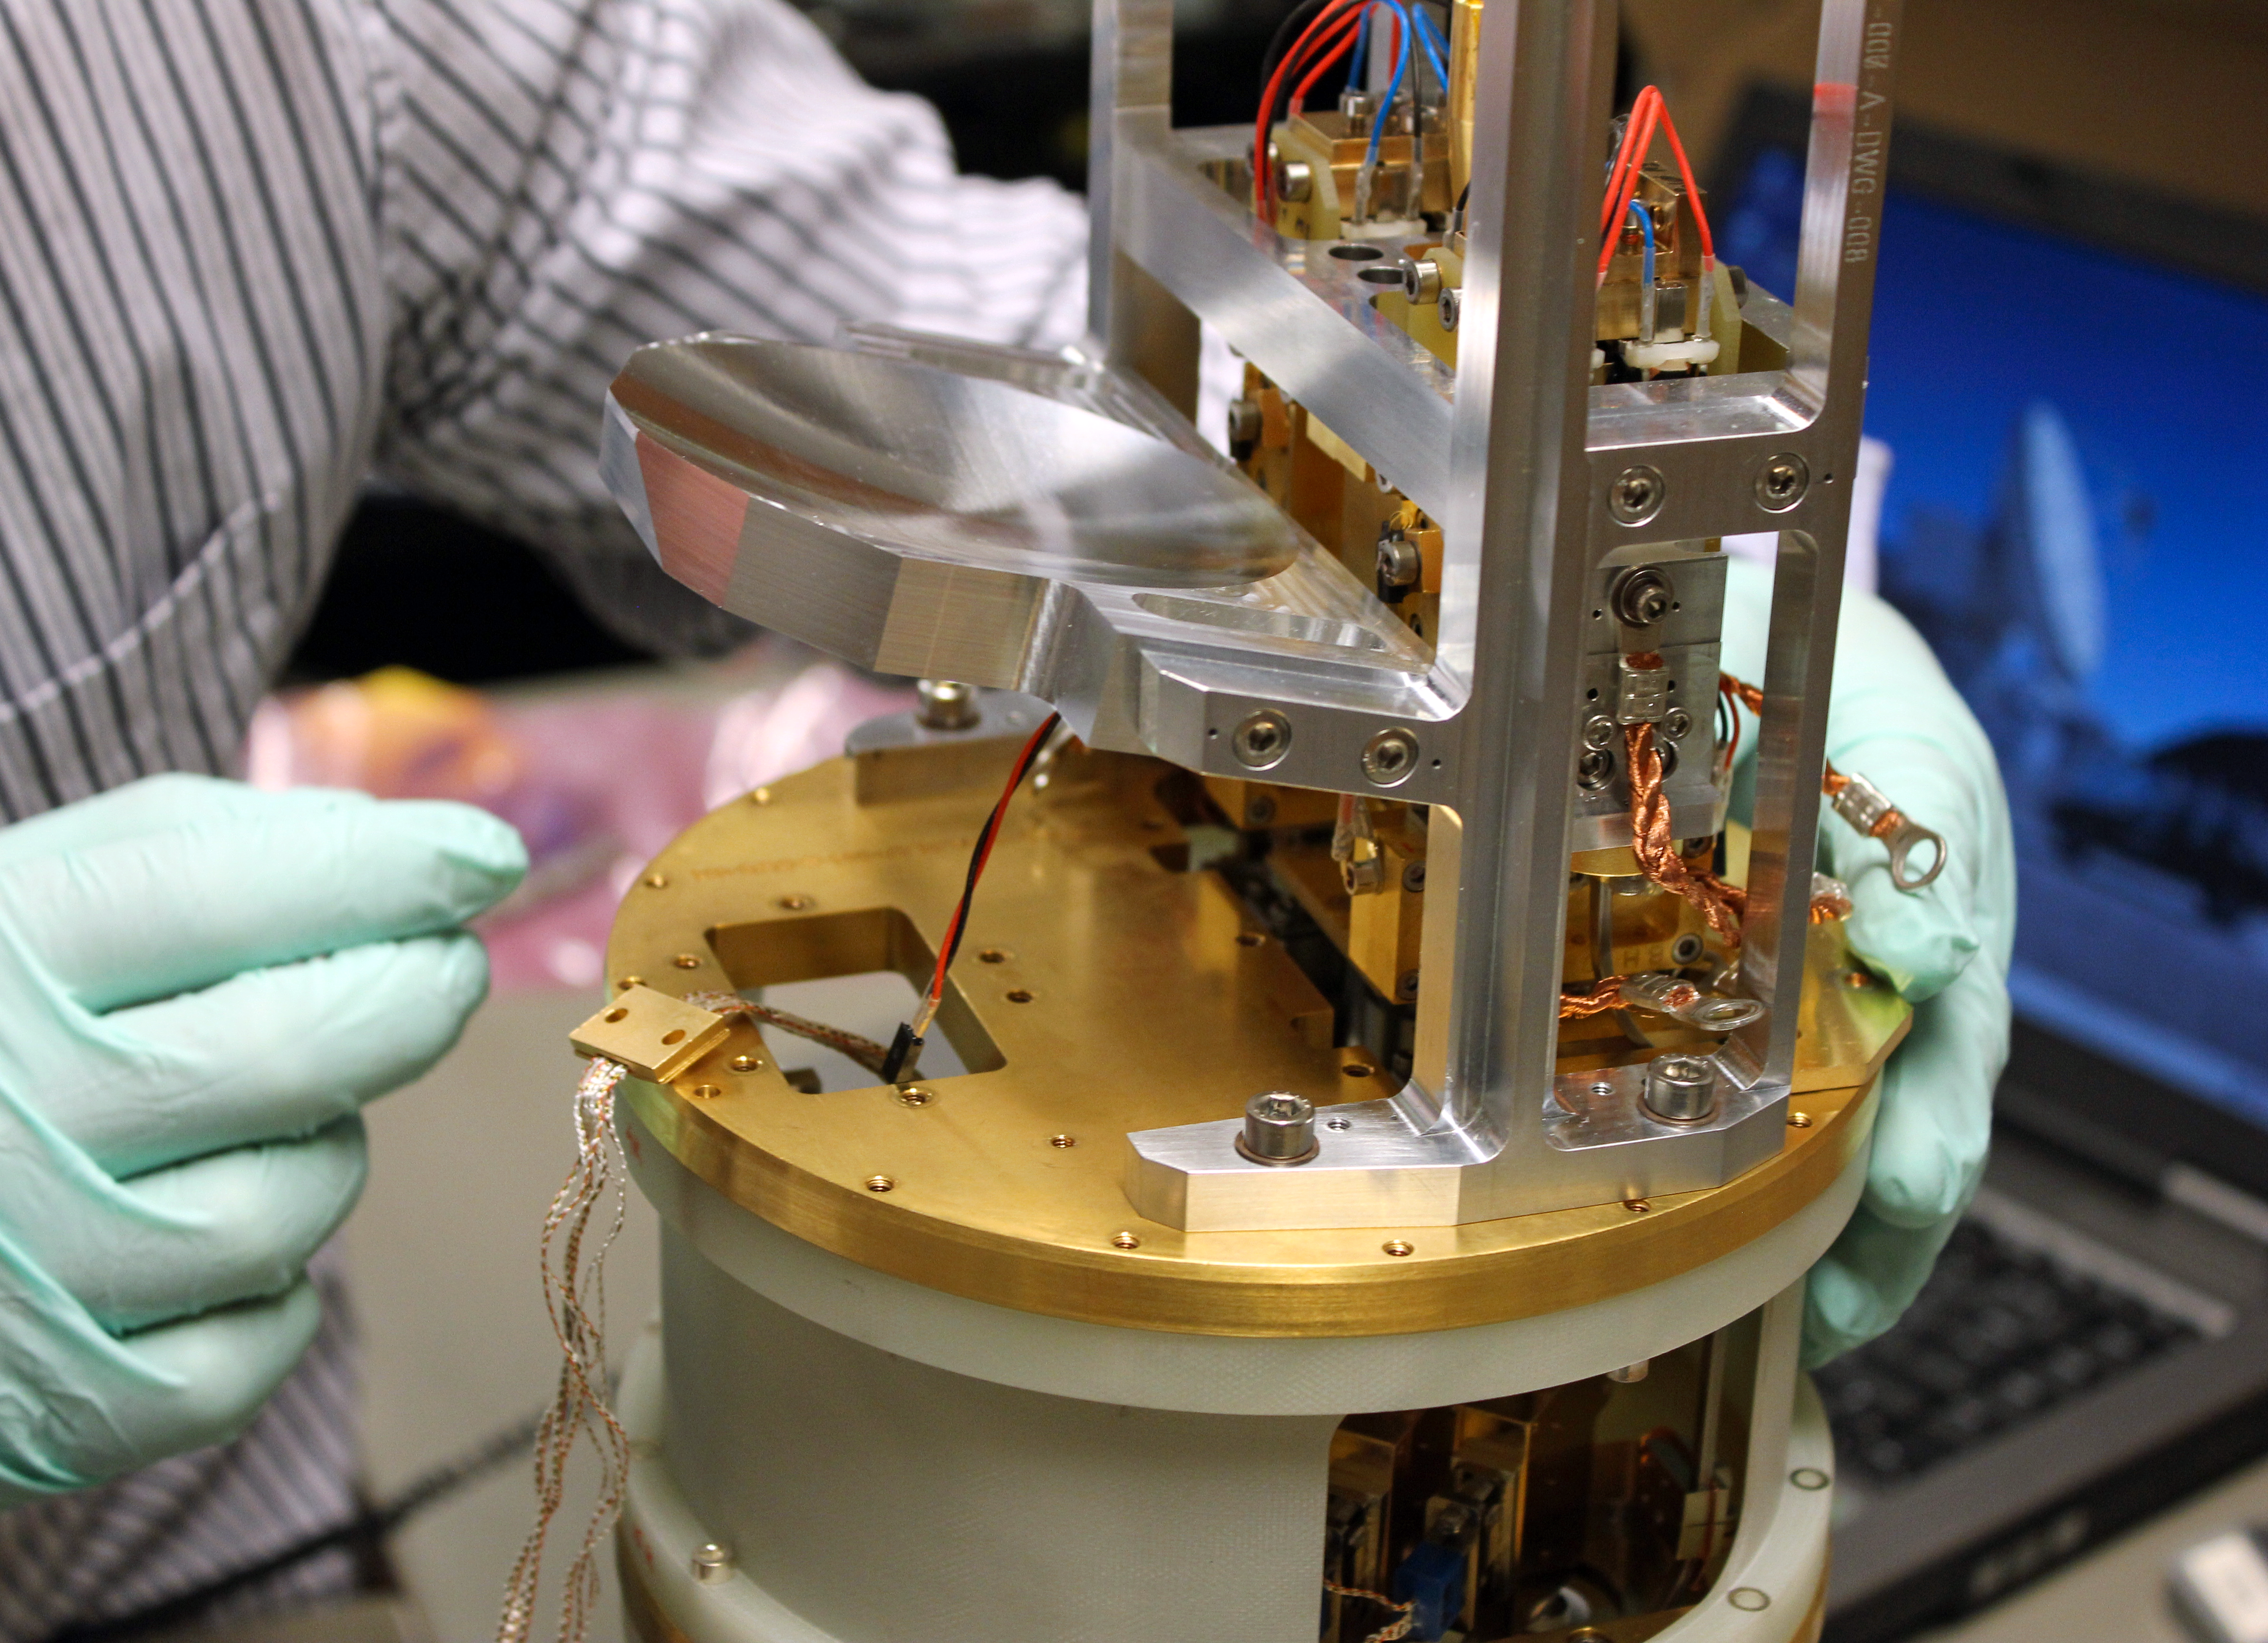

One of the Band 5 receivers for ALMA

This picture shows one of the Band 5 receiver cartridges built for the Atacama Large Millimeter/submillimeter Array (ALMA). Extremely weak signals from space are collected by the ALMA antennas and focussed onto the receivers, which transform the faint radiation into an electrical signal. The Band 5 receivers detect electromagnetic radiation with wavelengths between about 1.4 and 1.8 millimetres (211 and 163 gigahertz).

The receivers were originally designed, developed, and prototyped by Onsala Space Observatory’s Advanced Receiver Development group, based at Chalmers University of Technology in Gothenburg, Sweden, in collaboration with the Rutherford Appleton Laboratory, UK, and ESO, under the European Commission (EC) supported Framework Programme FP6 (ALMA Enhancement).

Band 5 of ALMA achieved first fringes in July 2015 and first science observations were made in late 2016.

Credit: Onsala Space Observatory/Alexey Pavolotsky